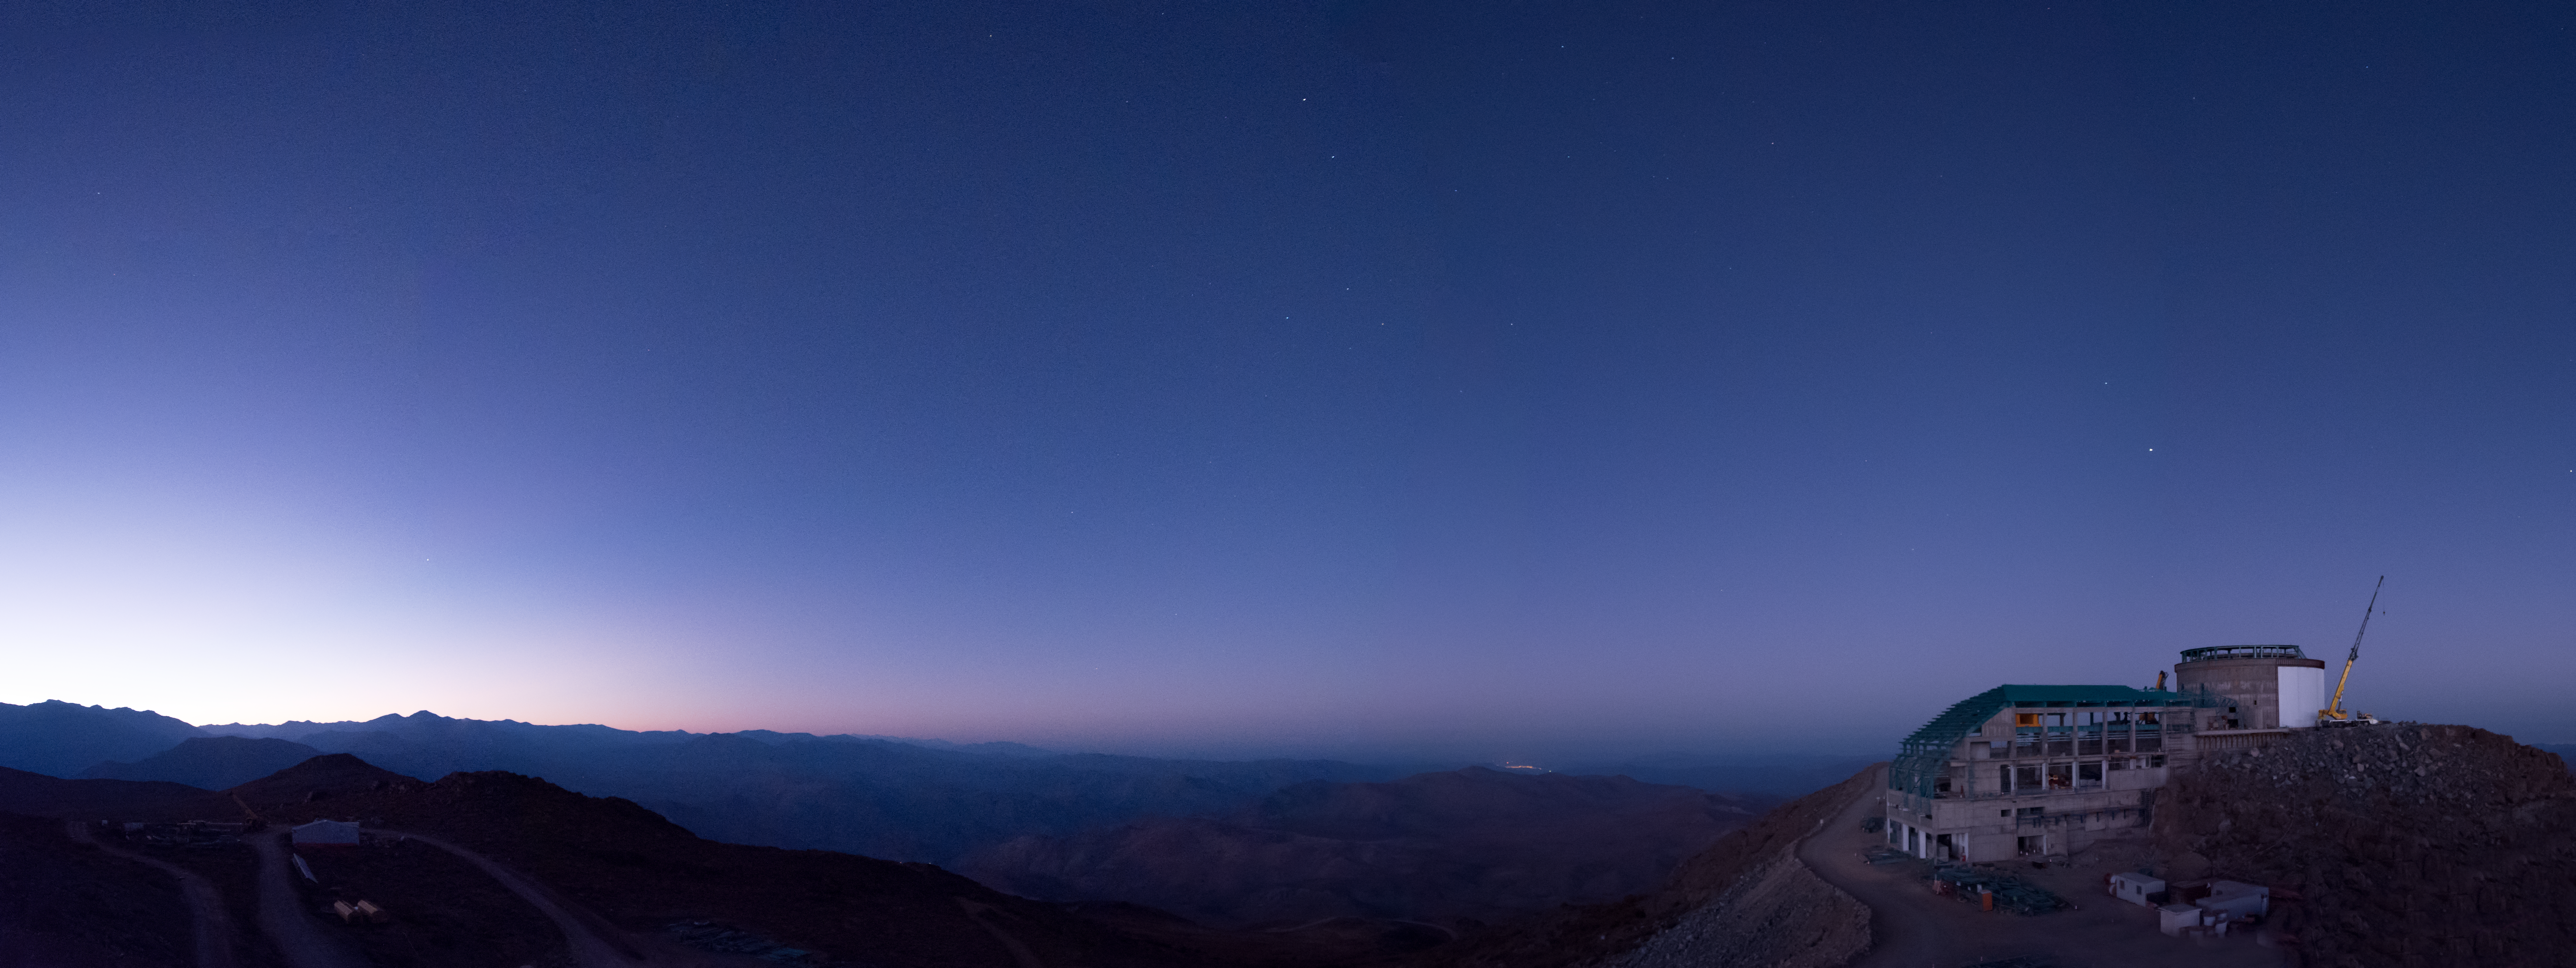

Summit Multimedia Visit 2017

In March 2017 a multimedia team visited Cerro Pachón to document LSST Facility construction. More details are at https://www.lsst.org/news/cerro-pach%C3%B3n-goes-hollywood.

Credit: M. Park/Inigo Films/Rubin Observatory/ NSF/ AURA